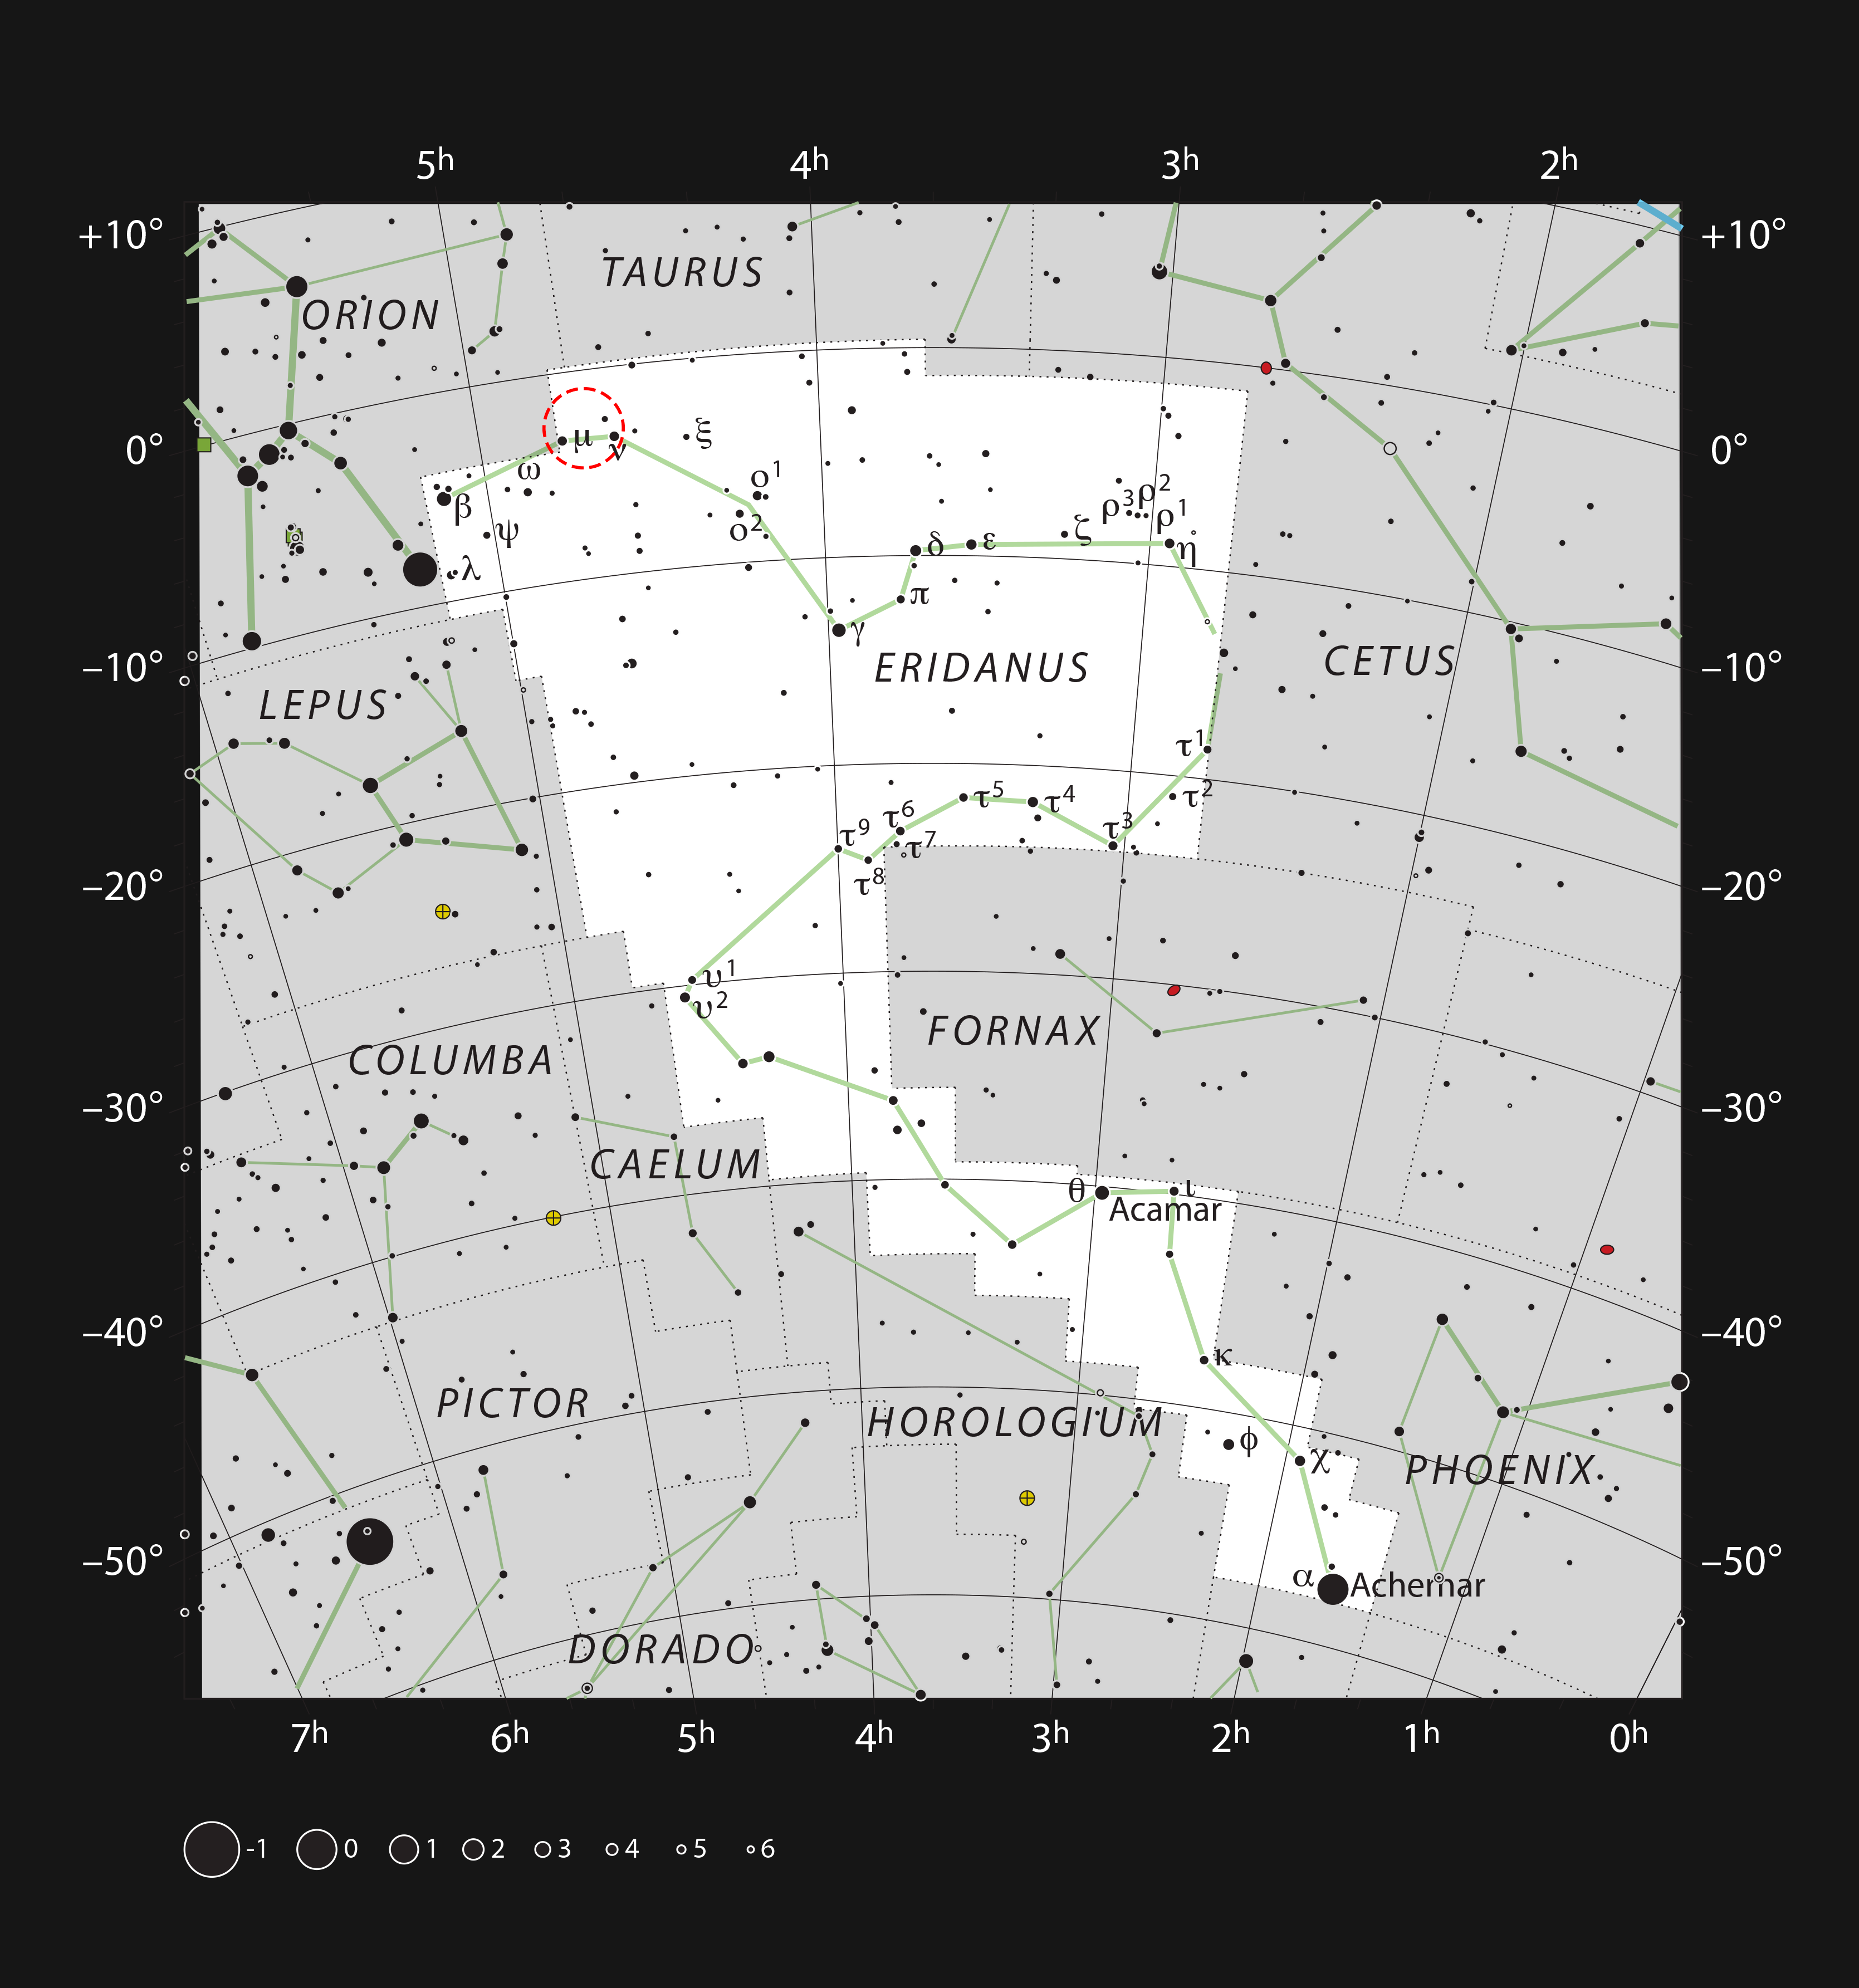

The spiral galaxy NGC 1637 in the constellation of Eridanus

This chart shows the position of the spiral galaxy NGC 1637 in the constellation of Eridanus (The River). Most of the stars that are visible to the unaided eye from a clear and dark site are shown. The location of the galaxy is marked with a red circle. NGC 1637 is visible as a faint smudge in moderate-sized amateur telescopes.

Credit: ESO, IAU and Sky & Telescope